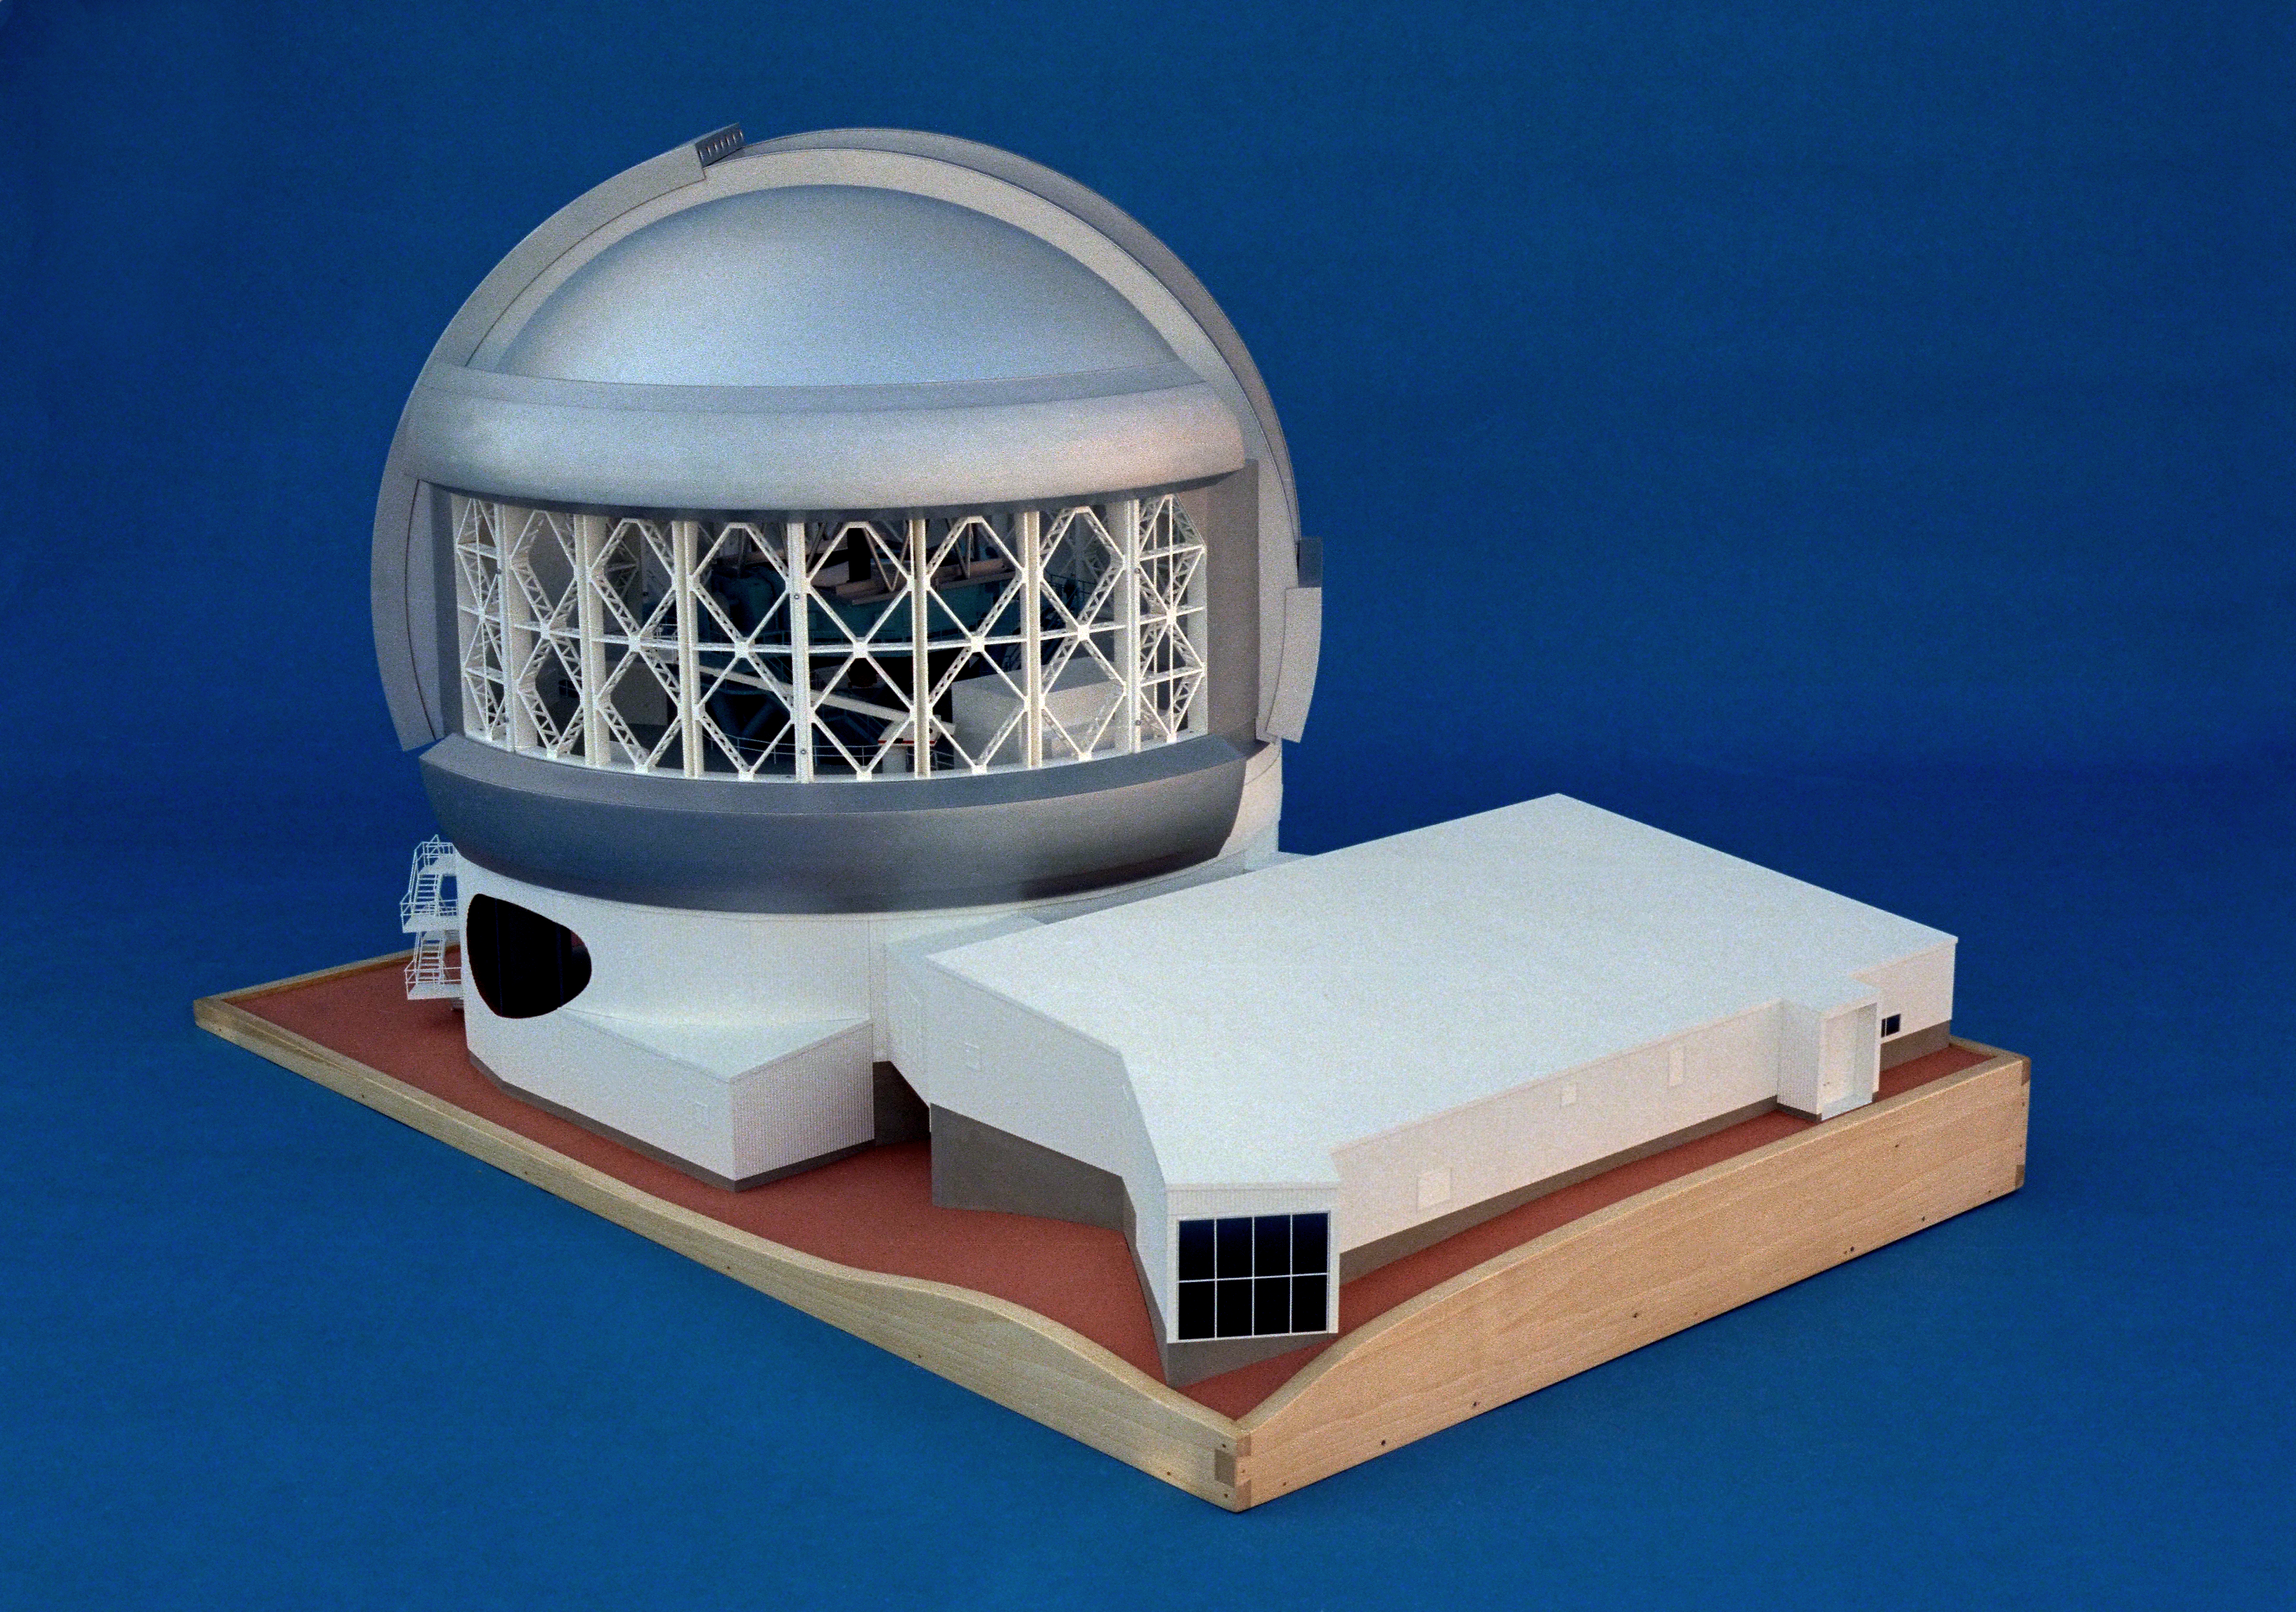

Model of 8-meter telescope

A Canadian model of one of the Gemini 8-meter telescopes, showing the exterior of the dome and the support building.

Credit: NOIRLab/NSF/AURA